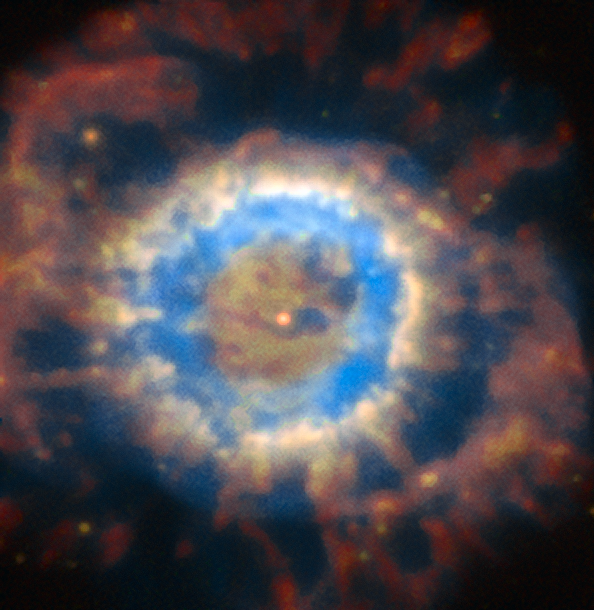

NGC 6369

The image is how NGC 6369 is seen in natural sky conditions. This image is part of an image comparison.

Credit: ESO/P. Weilbacher